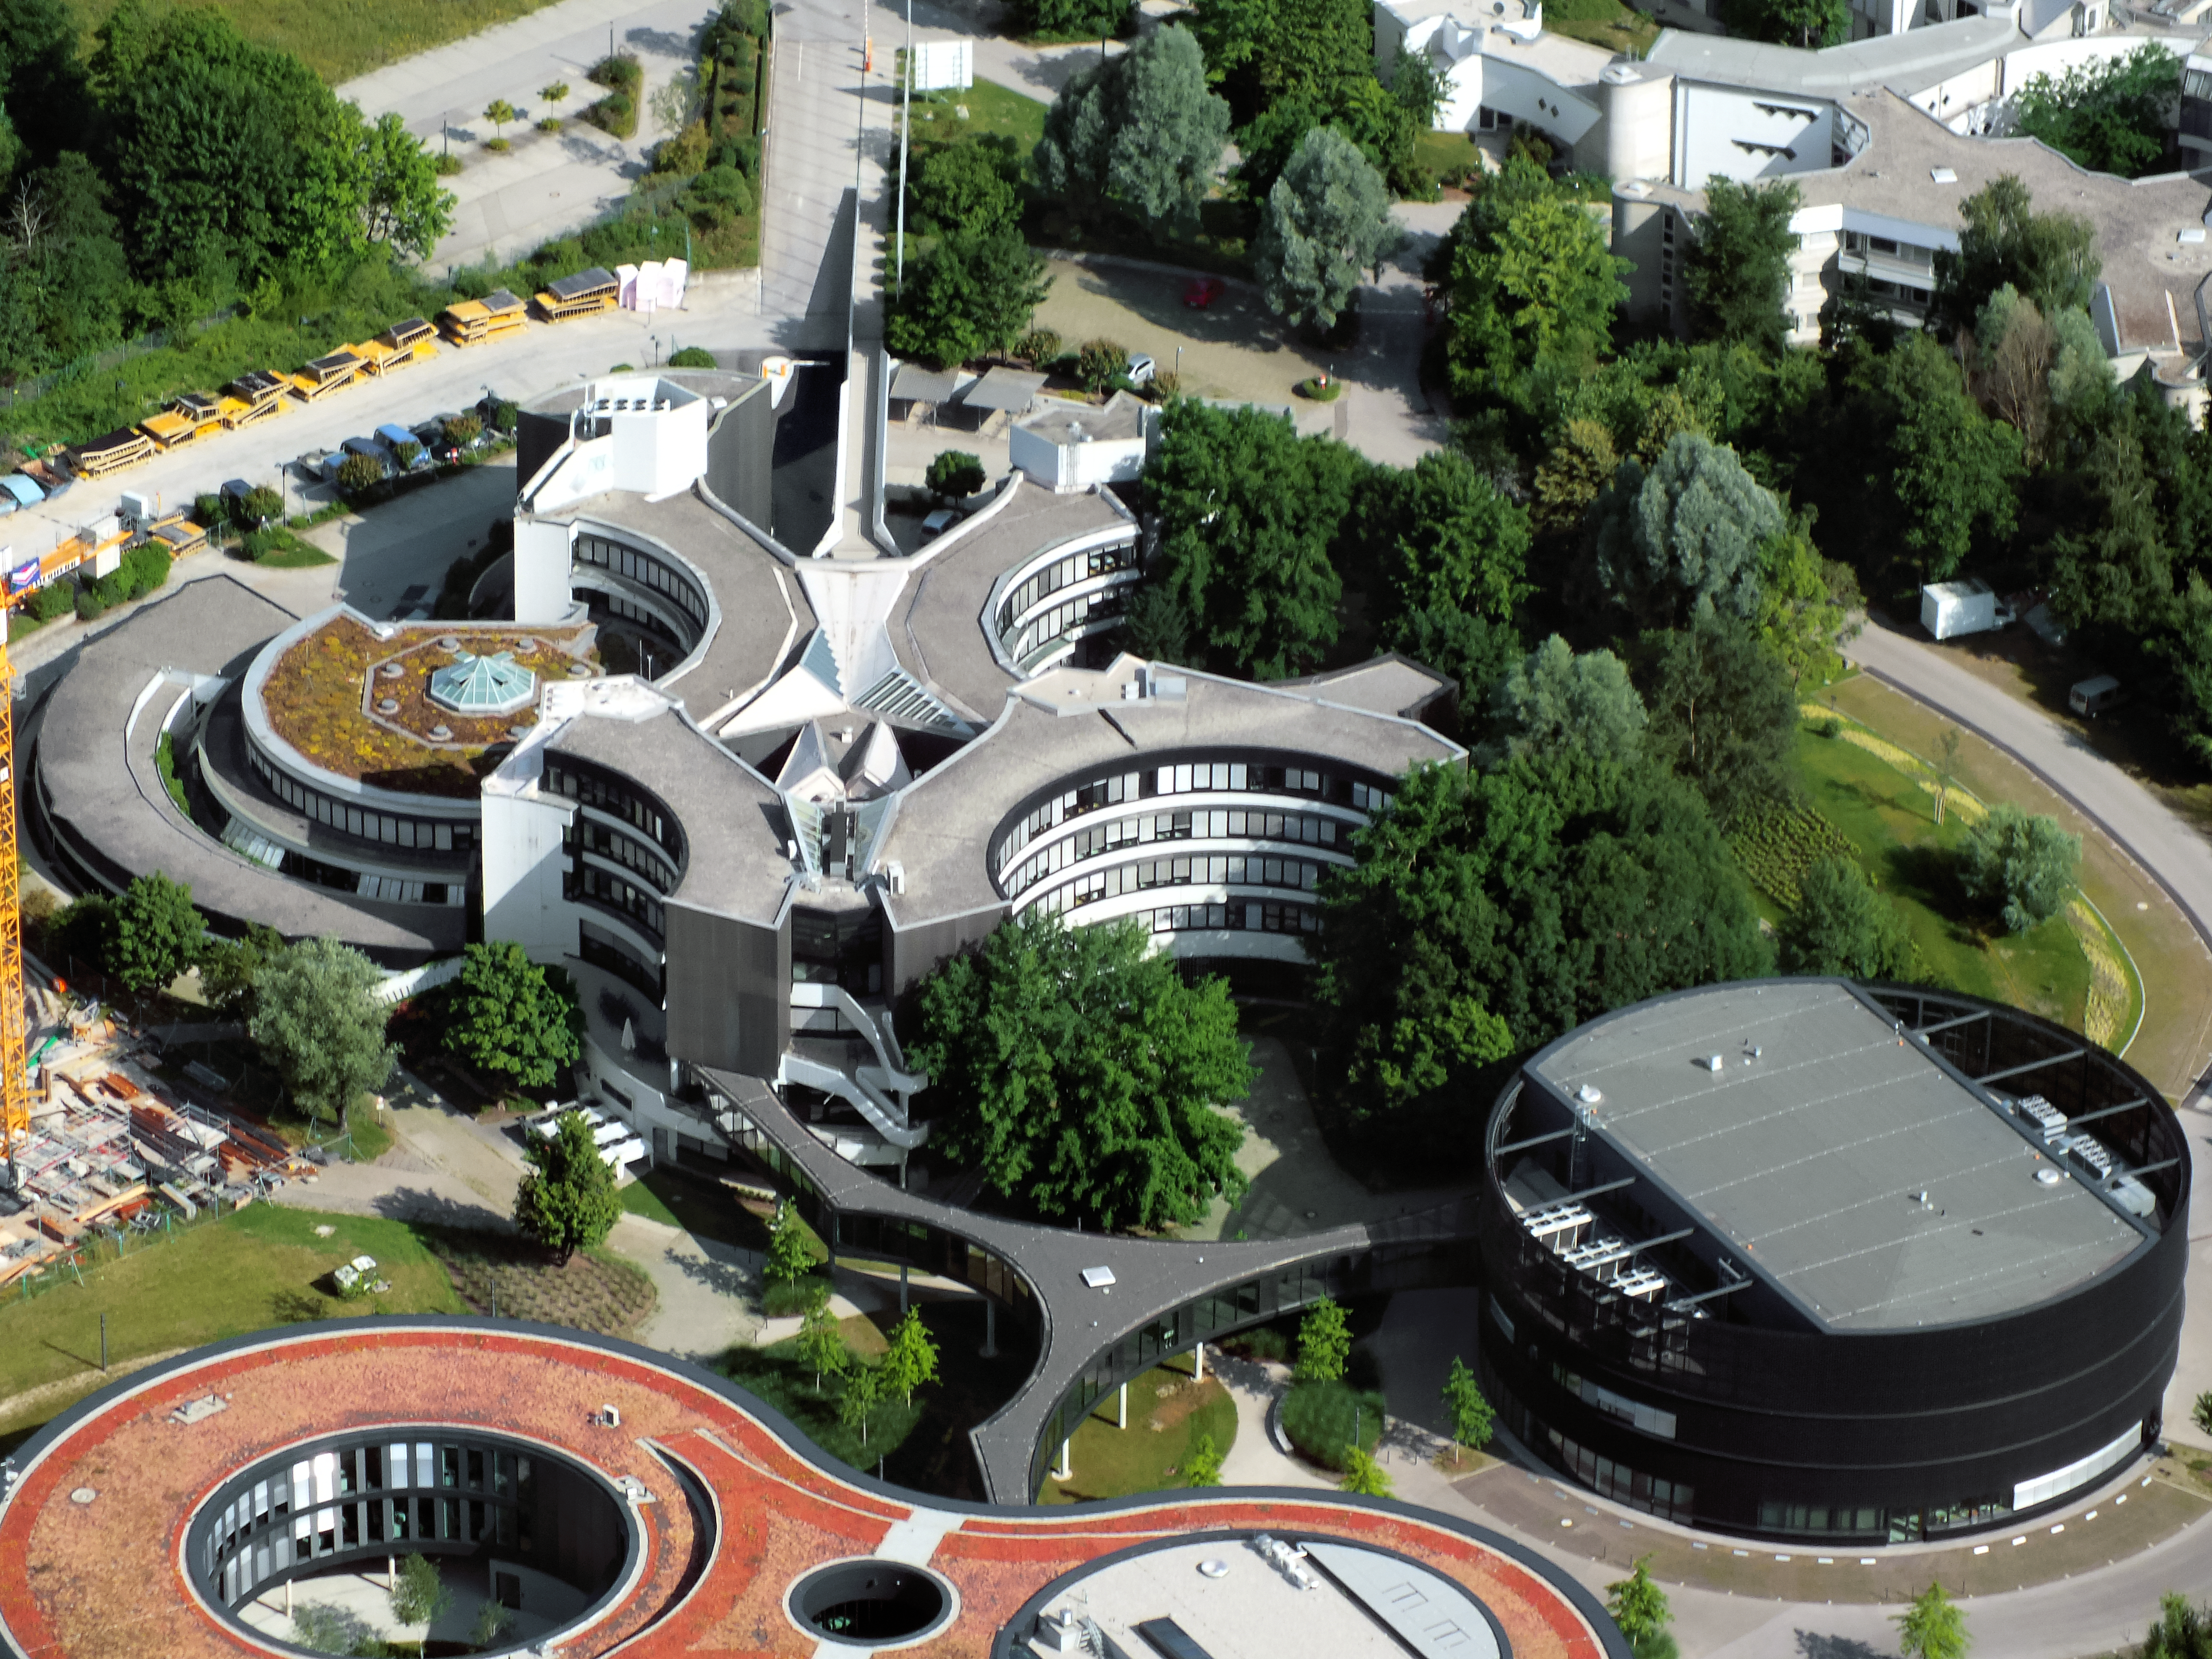

Aerial view of ESO Headquarters

In Garching bei München, nestled into the lush Bavarian landscape, lies the ESO Headquarters, which are pictured in this incredible image from an ultralight plane.

The original ESO Headquarters building can be seen towards the top of this image, with the new extension building — identifiable through its distinct red roof — at the bottom. The black, rounded building to the right is the technical building, where work on new instruments is carried out.

Credit: ESO/E. Graf